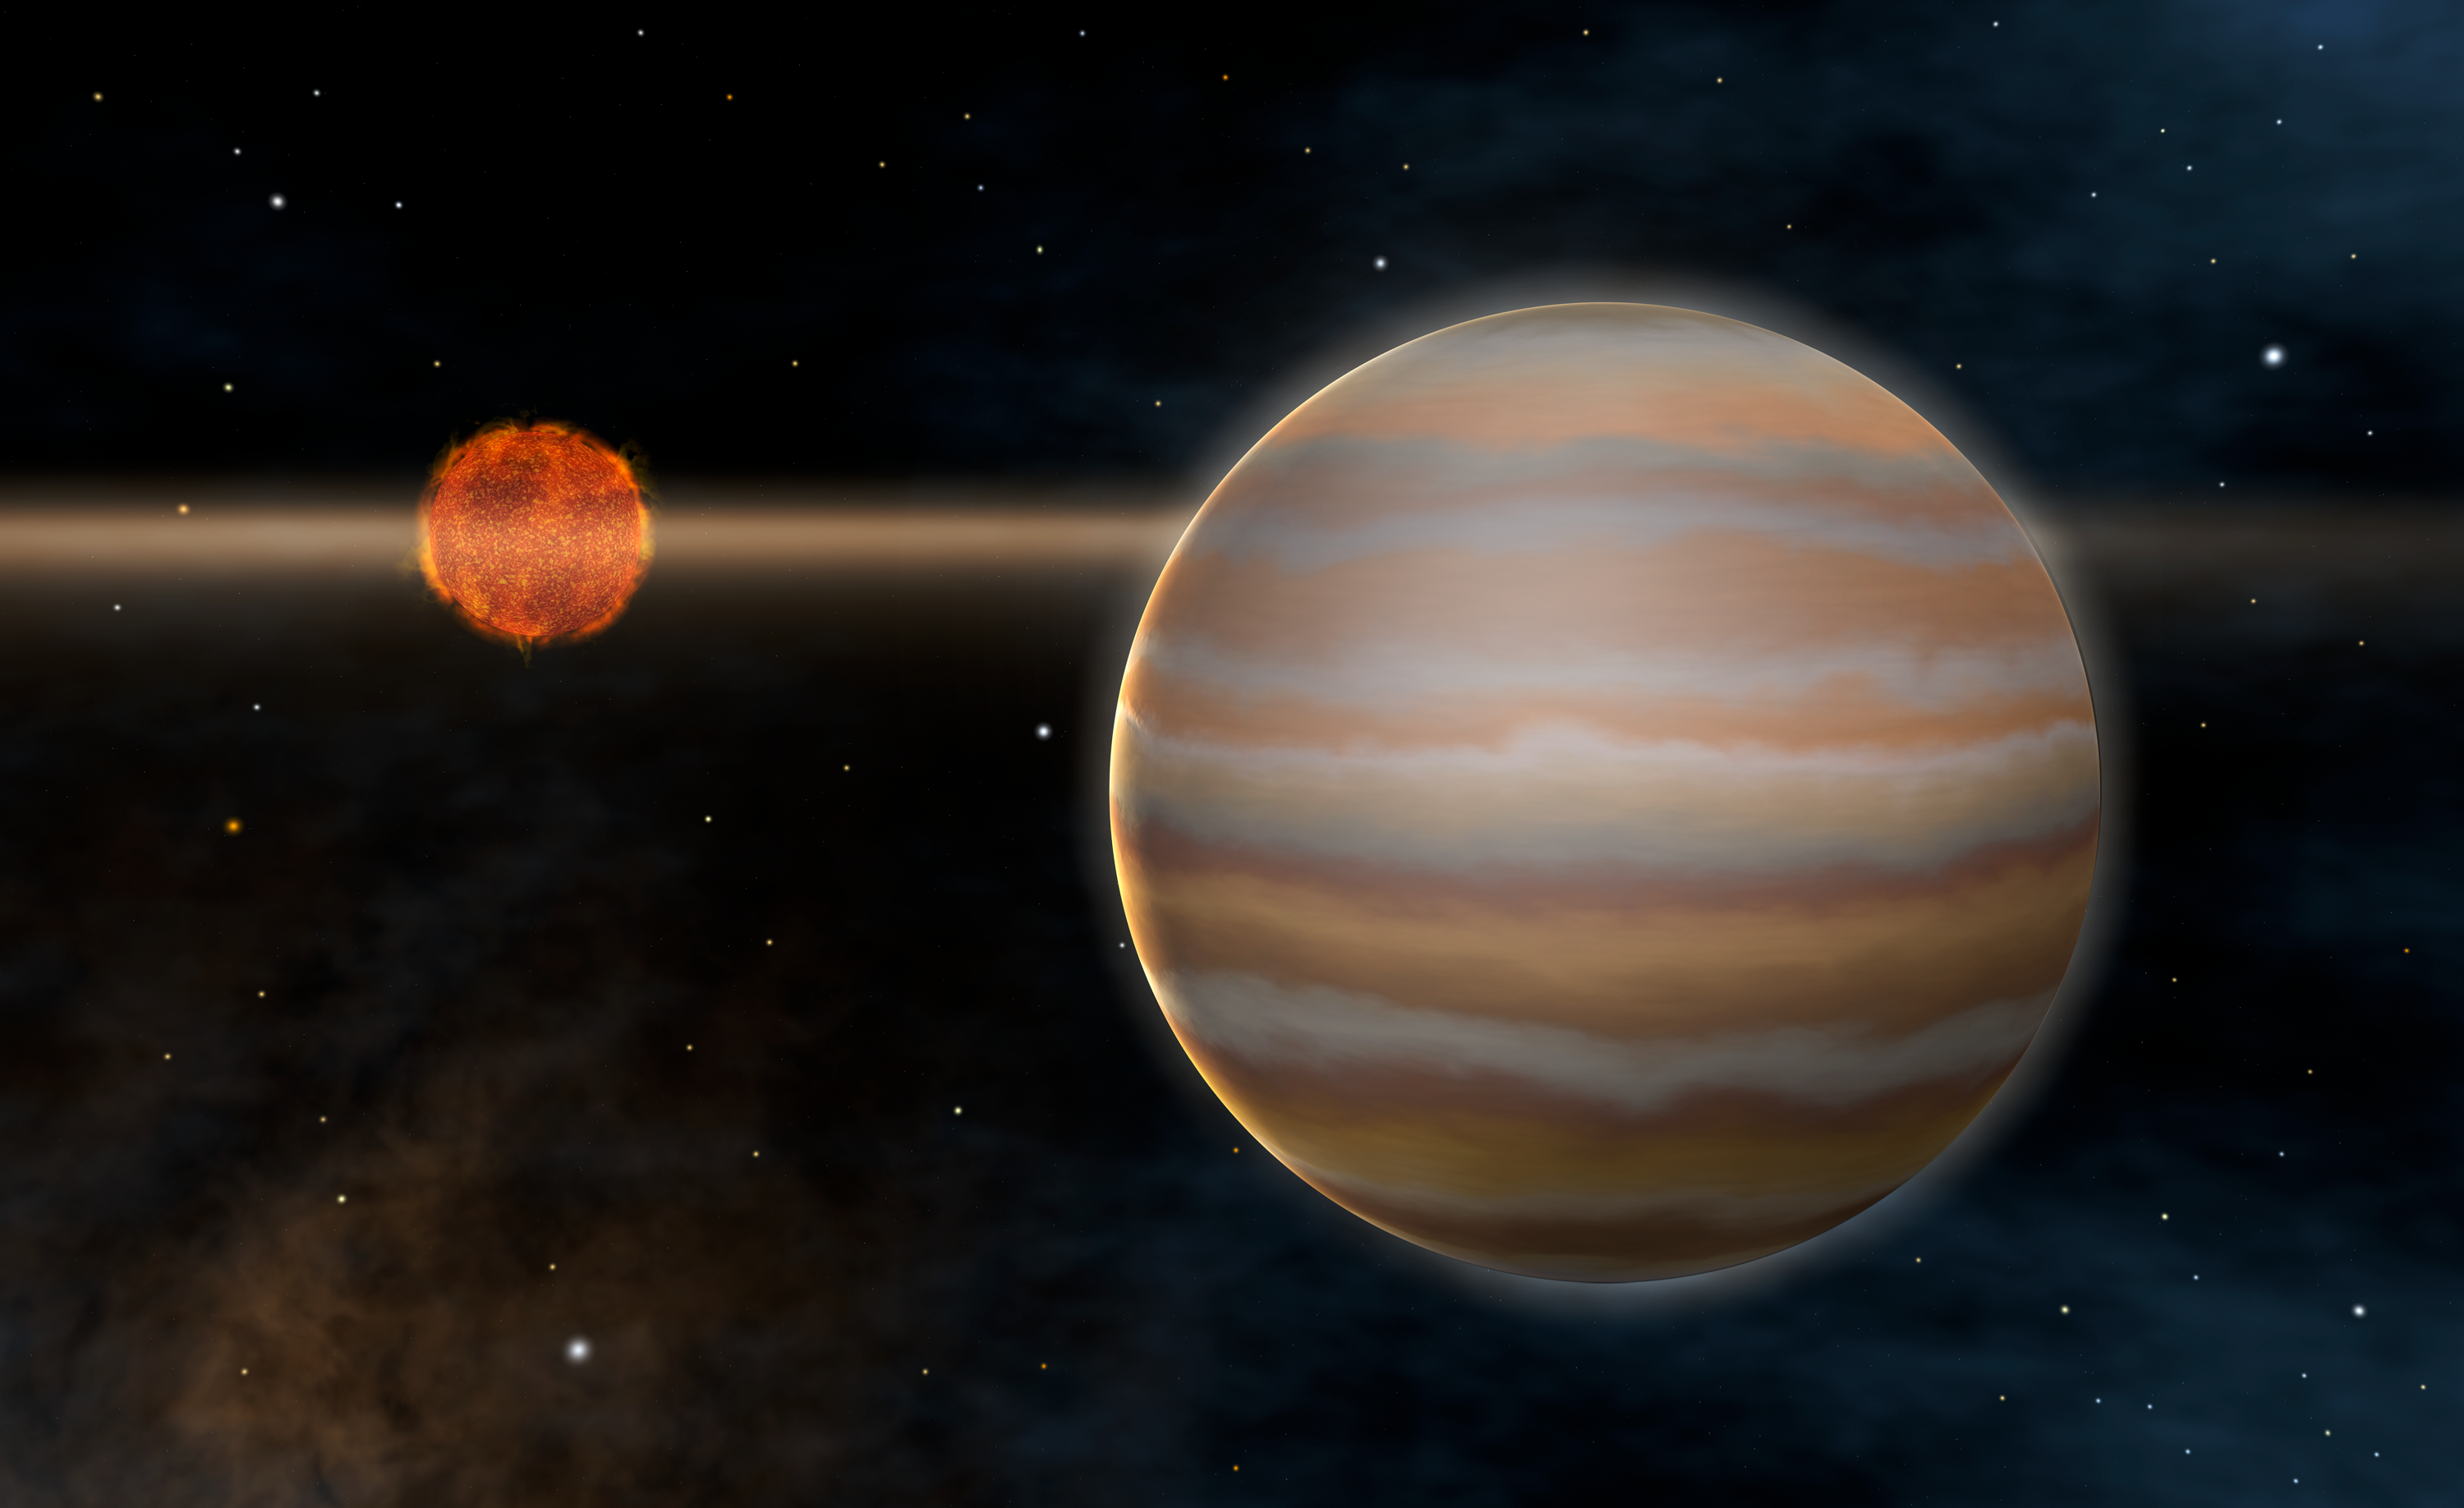

Artist's rendering of the 2M1207 system

Artist's rendering of the first planet outside of our solar system to be imaged orbiting a brown dwarf (right). The giant planet is approximately five times the mass of Jupiter. Both objects are believed to be very young, less than 10 million years old. The brown dwarf is still surrounded by a circumstellar disc.

Credit: ESO